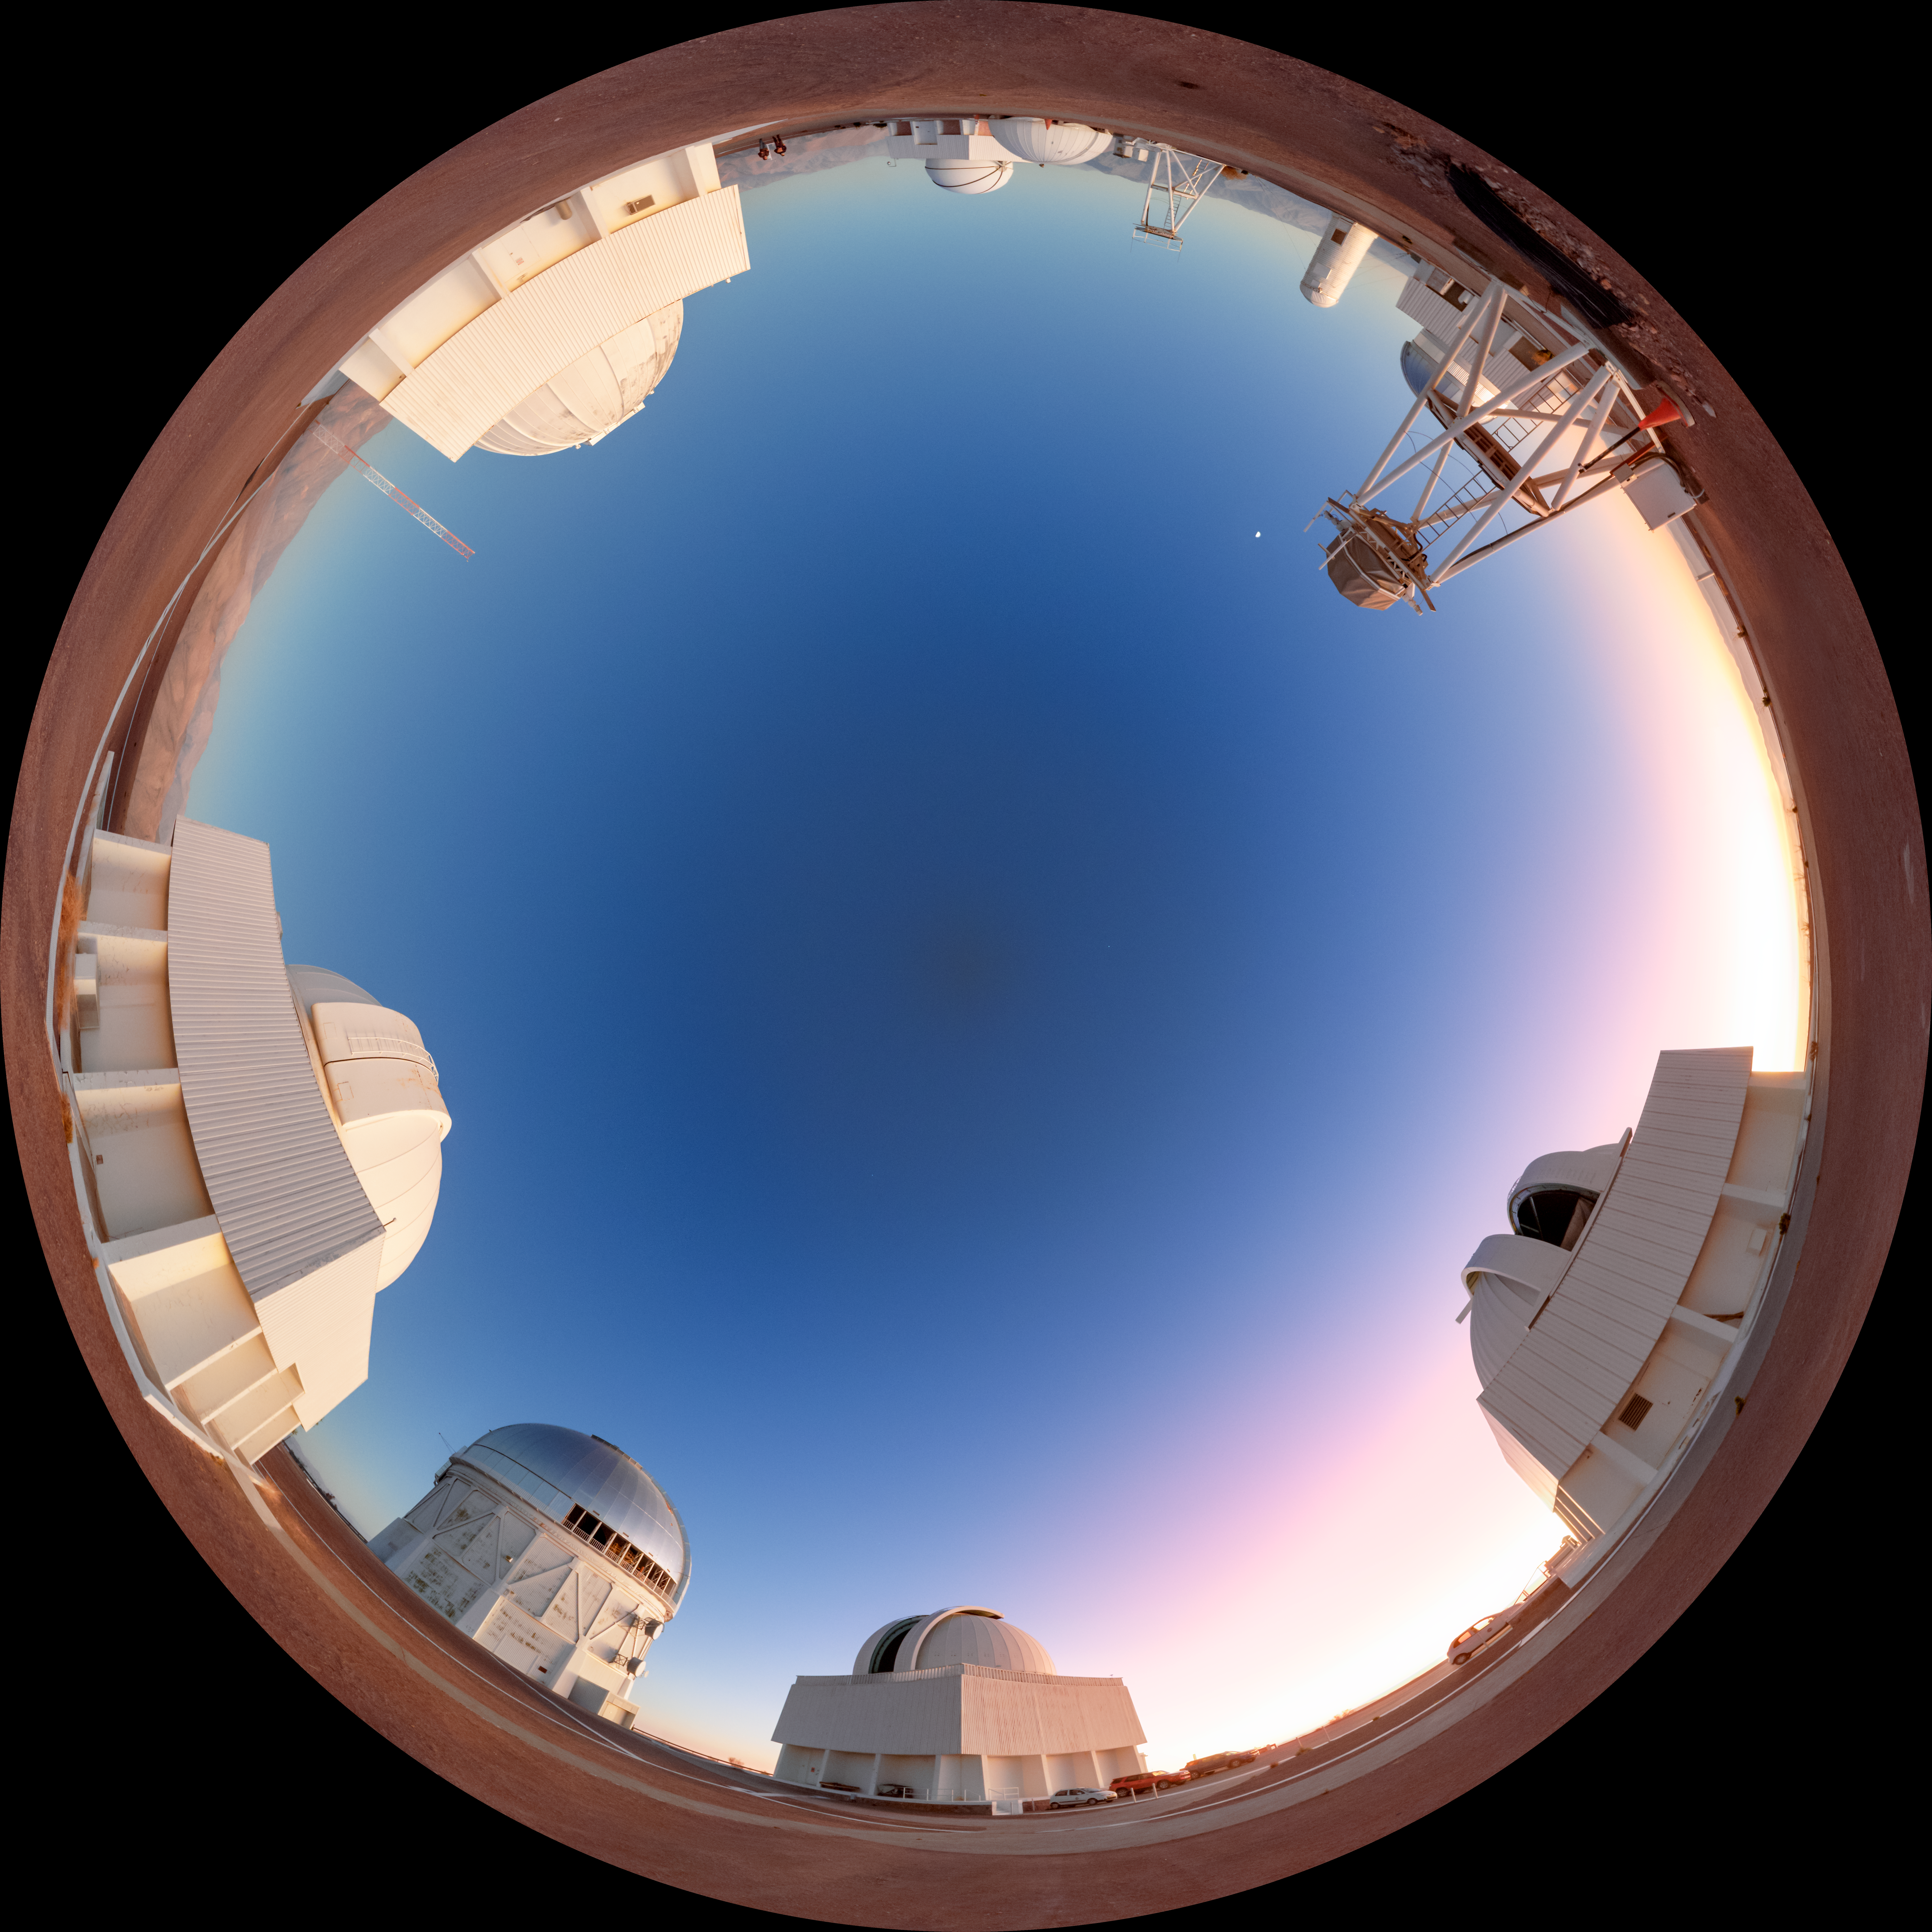

Cerro Tololo Sunset Fulldome

A fulldome view of the telescopes on Cerro Tololo in Chile during sunset. In frame clockwise are: UBC Southern Observatory, SMARTS 0.9-meter Telescope, SMARTS 1.5-meter Telescope, Víctor M. Blanco 4-meter Telescope, Curtis Schmidt Telescope, and SMARTS 1.0-meter Telescope.

A 360 panorama version of this image can be viewed here.

Credit: NOIRLab/NSF/AURA/P. Horálek